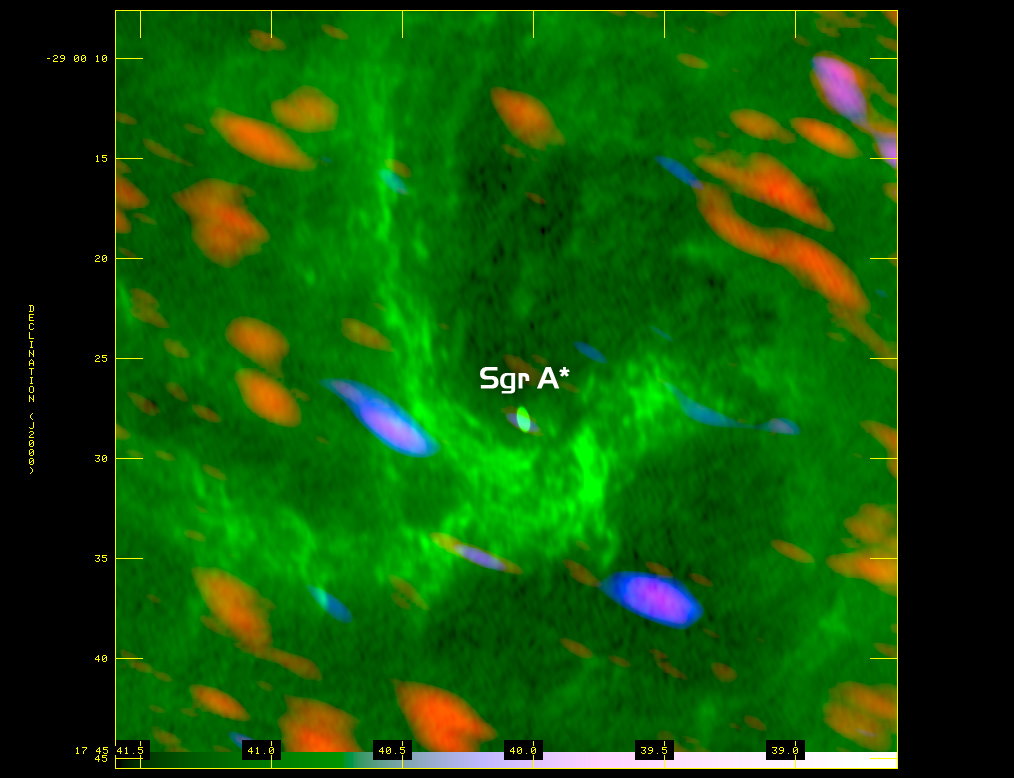

Signs of Star Formation

Astronomers using the Atacama Large Millimeter/submillimeter Array (ALMA) telescope have discovered signs of star formation perilously close to the supermassive black hole at the center of the Milky Way Galaxy. If confirmed, this would be the first time that star formation was observed so close to the galactic center.

Credit: ALMA (ESO/NAOJ/NRAO)